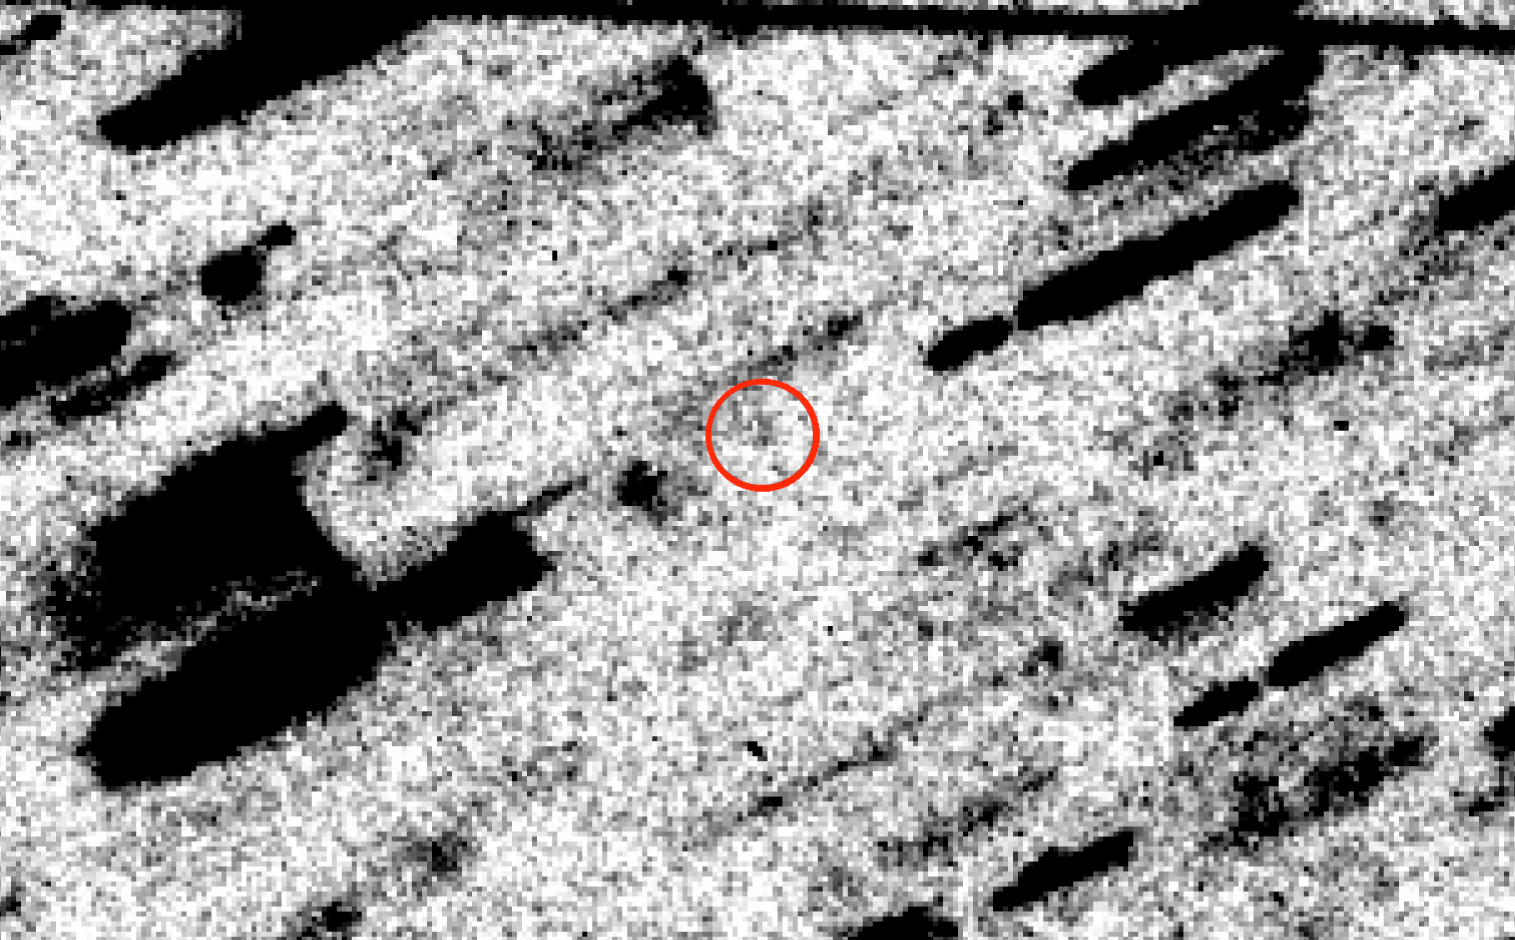

Shift-added composite photo with comet Halley image

This image of the Comet Halley was produced by adding 81 individual frames with a total exposure time of 32284 seconds, while shifting their positions according to the motion of the comet. The faint, star-like image of Comet Halley is now visible (in circle, at centre); all other objects (stars, galaxies) in the field are "trailed". A satellite trail is visible at the very top. The field measures 60 x 40 square arcseconds; North is up and East is left.

Credit: ESO